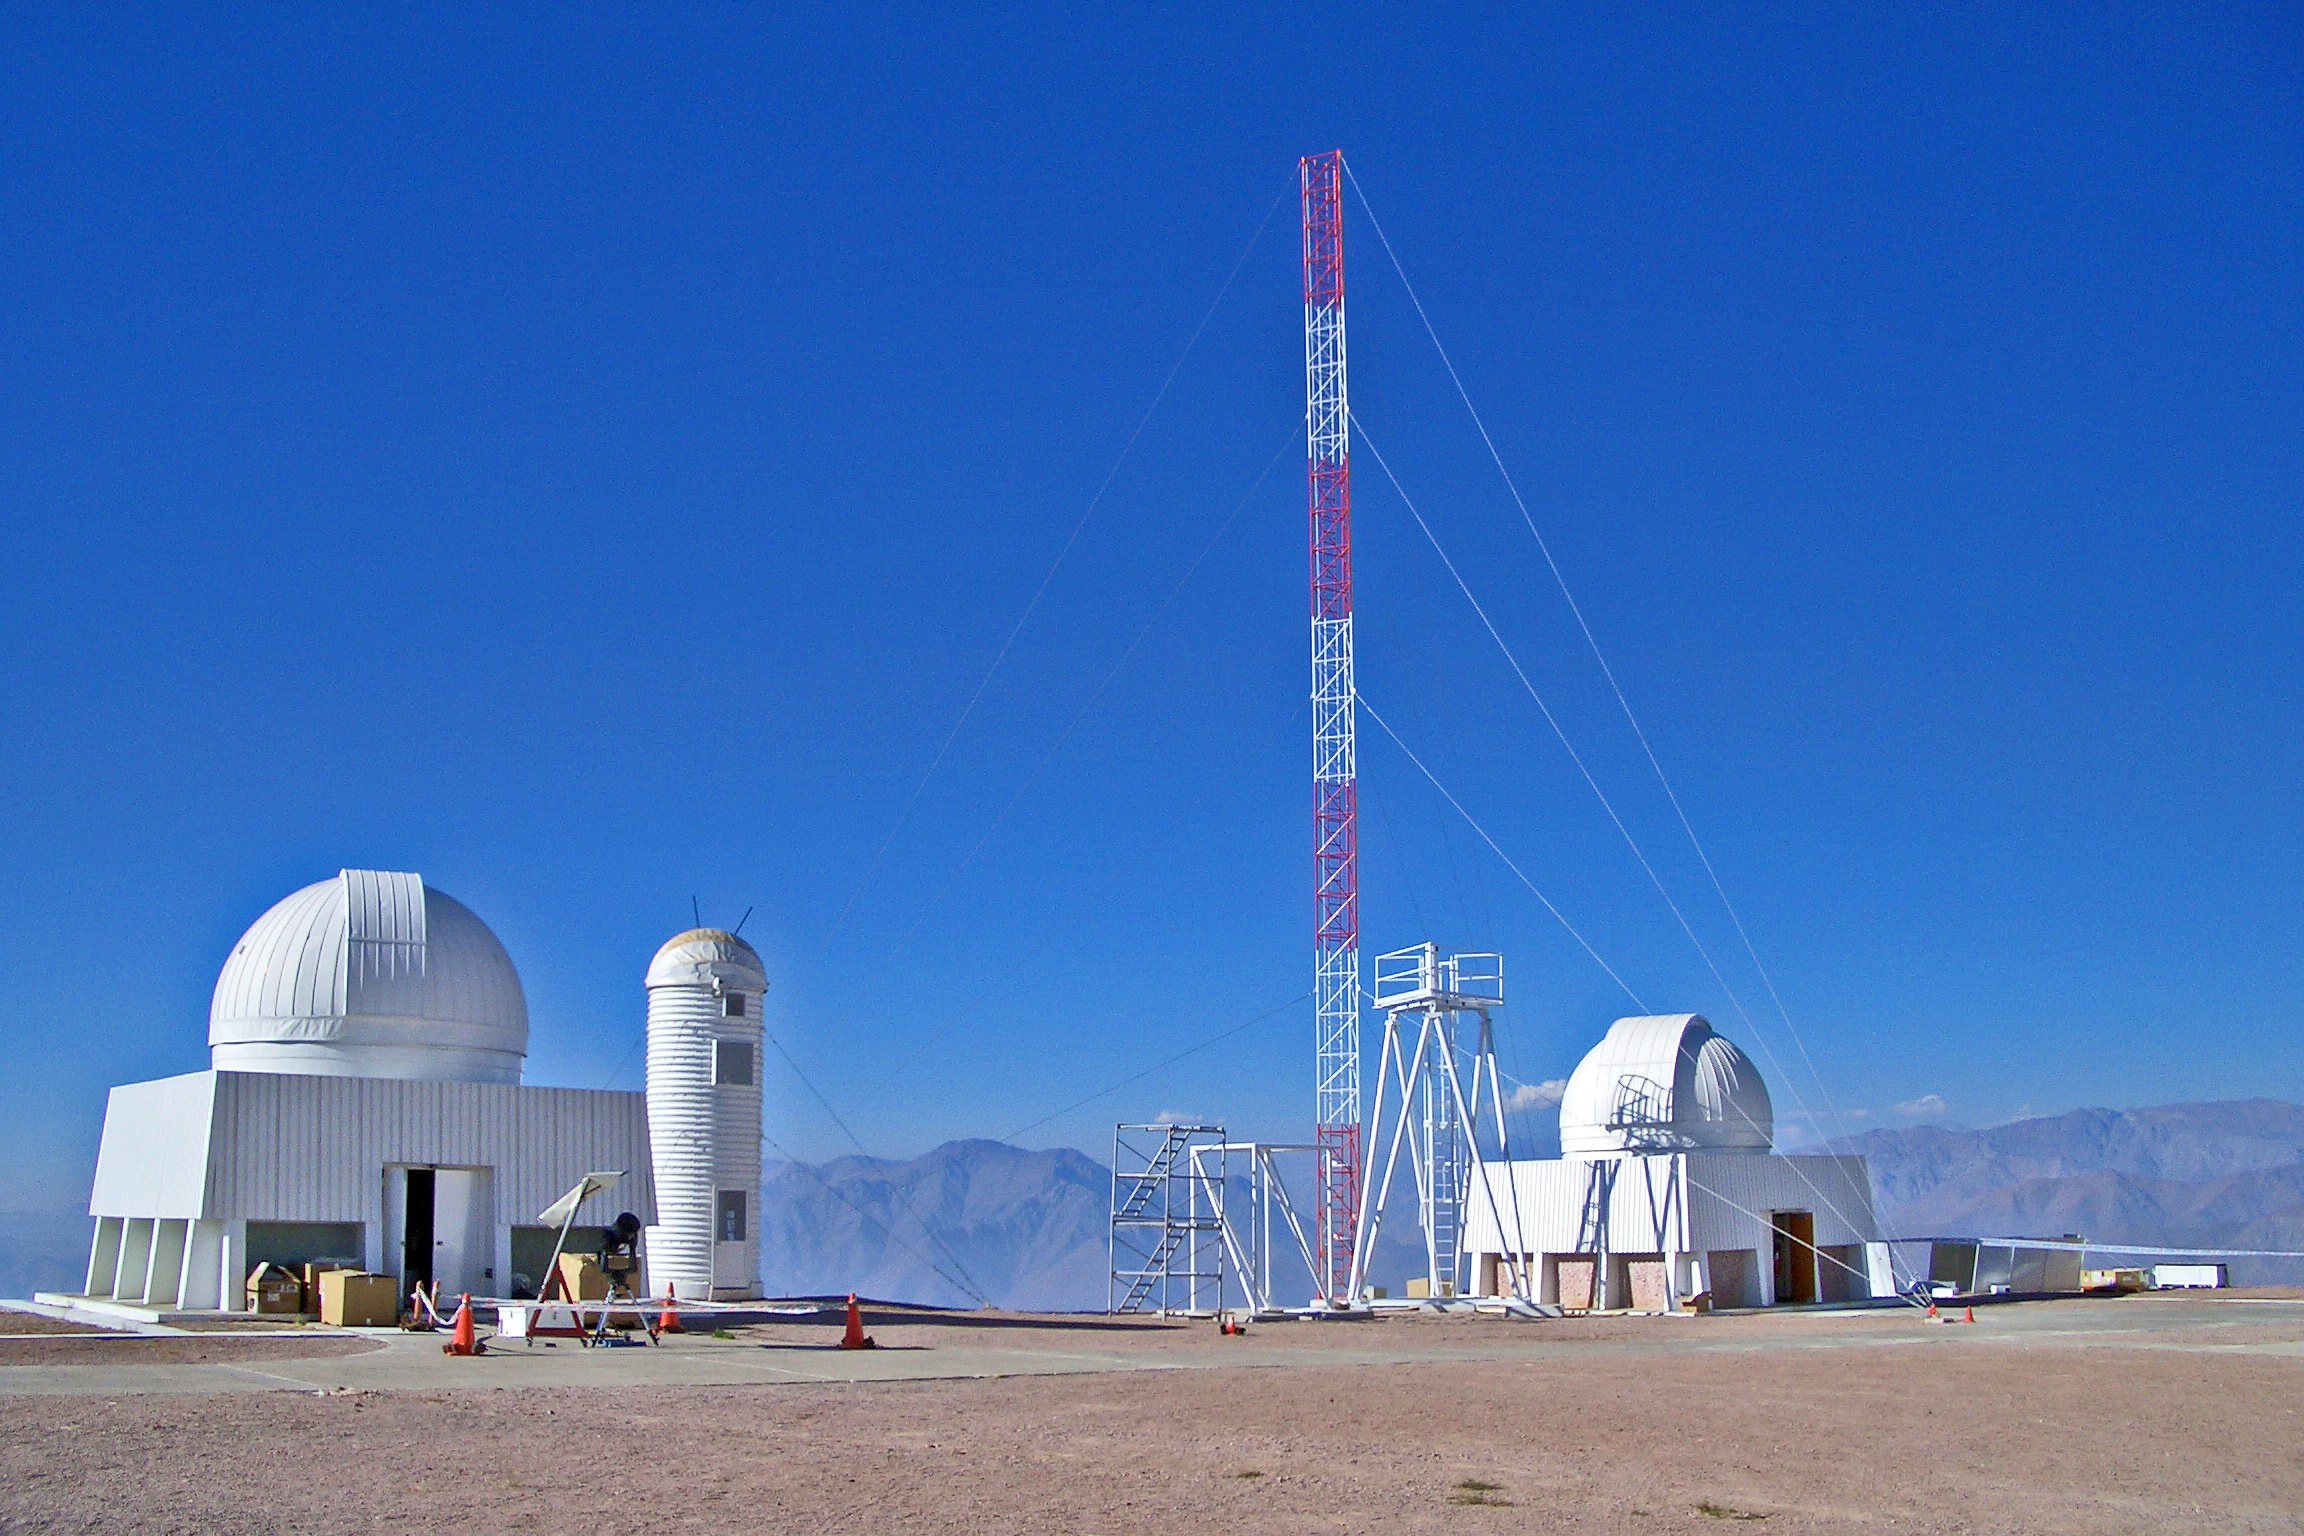

Microthermal tower, USNO and Columbia domes on Cerro Tololo

The 30-meter microthermal tower rises above the United States Naval Observatory (USNO) and Columbia domes on Cerro Tololo. More than fifty probes were simultaneously mounted at ten altitudes on the tower to measure microthermal variations, and thus seeing. The turbulence structure of the atmosphere is being tested with a SODAR acoustic profiler and Multi-Aperture Scintillation Sensor (MASS) units. The 6.5-meter tower to the right of the 30-meter is the Differential Image Motion Monitor (DIMM) tower for the Advanced Technology Solar Telescope (ATST) study. The tubular tower next to the USNO dome contains the DIMM2 Seeing Monitor. This is all part of a site testing campaign by the Thirty Meter Telescope sites group, as detailed in the September 2004 NOAO Newsletter (currently only available in PDF format).

Credit: NOIRLab/NSF/AURA